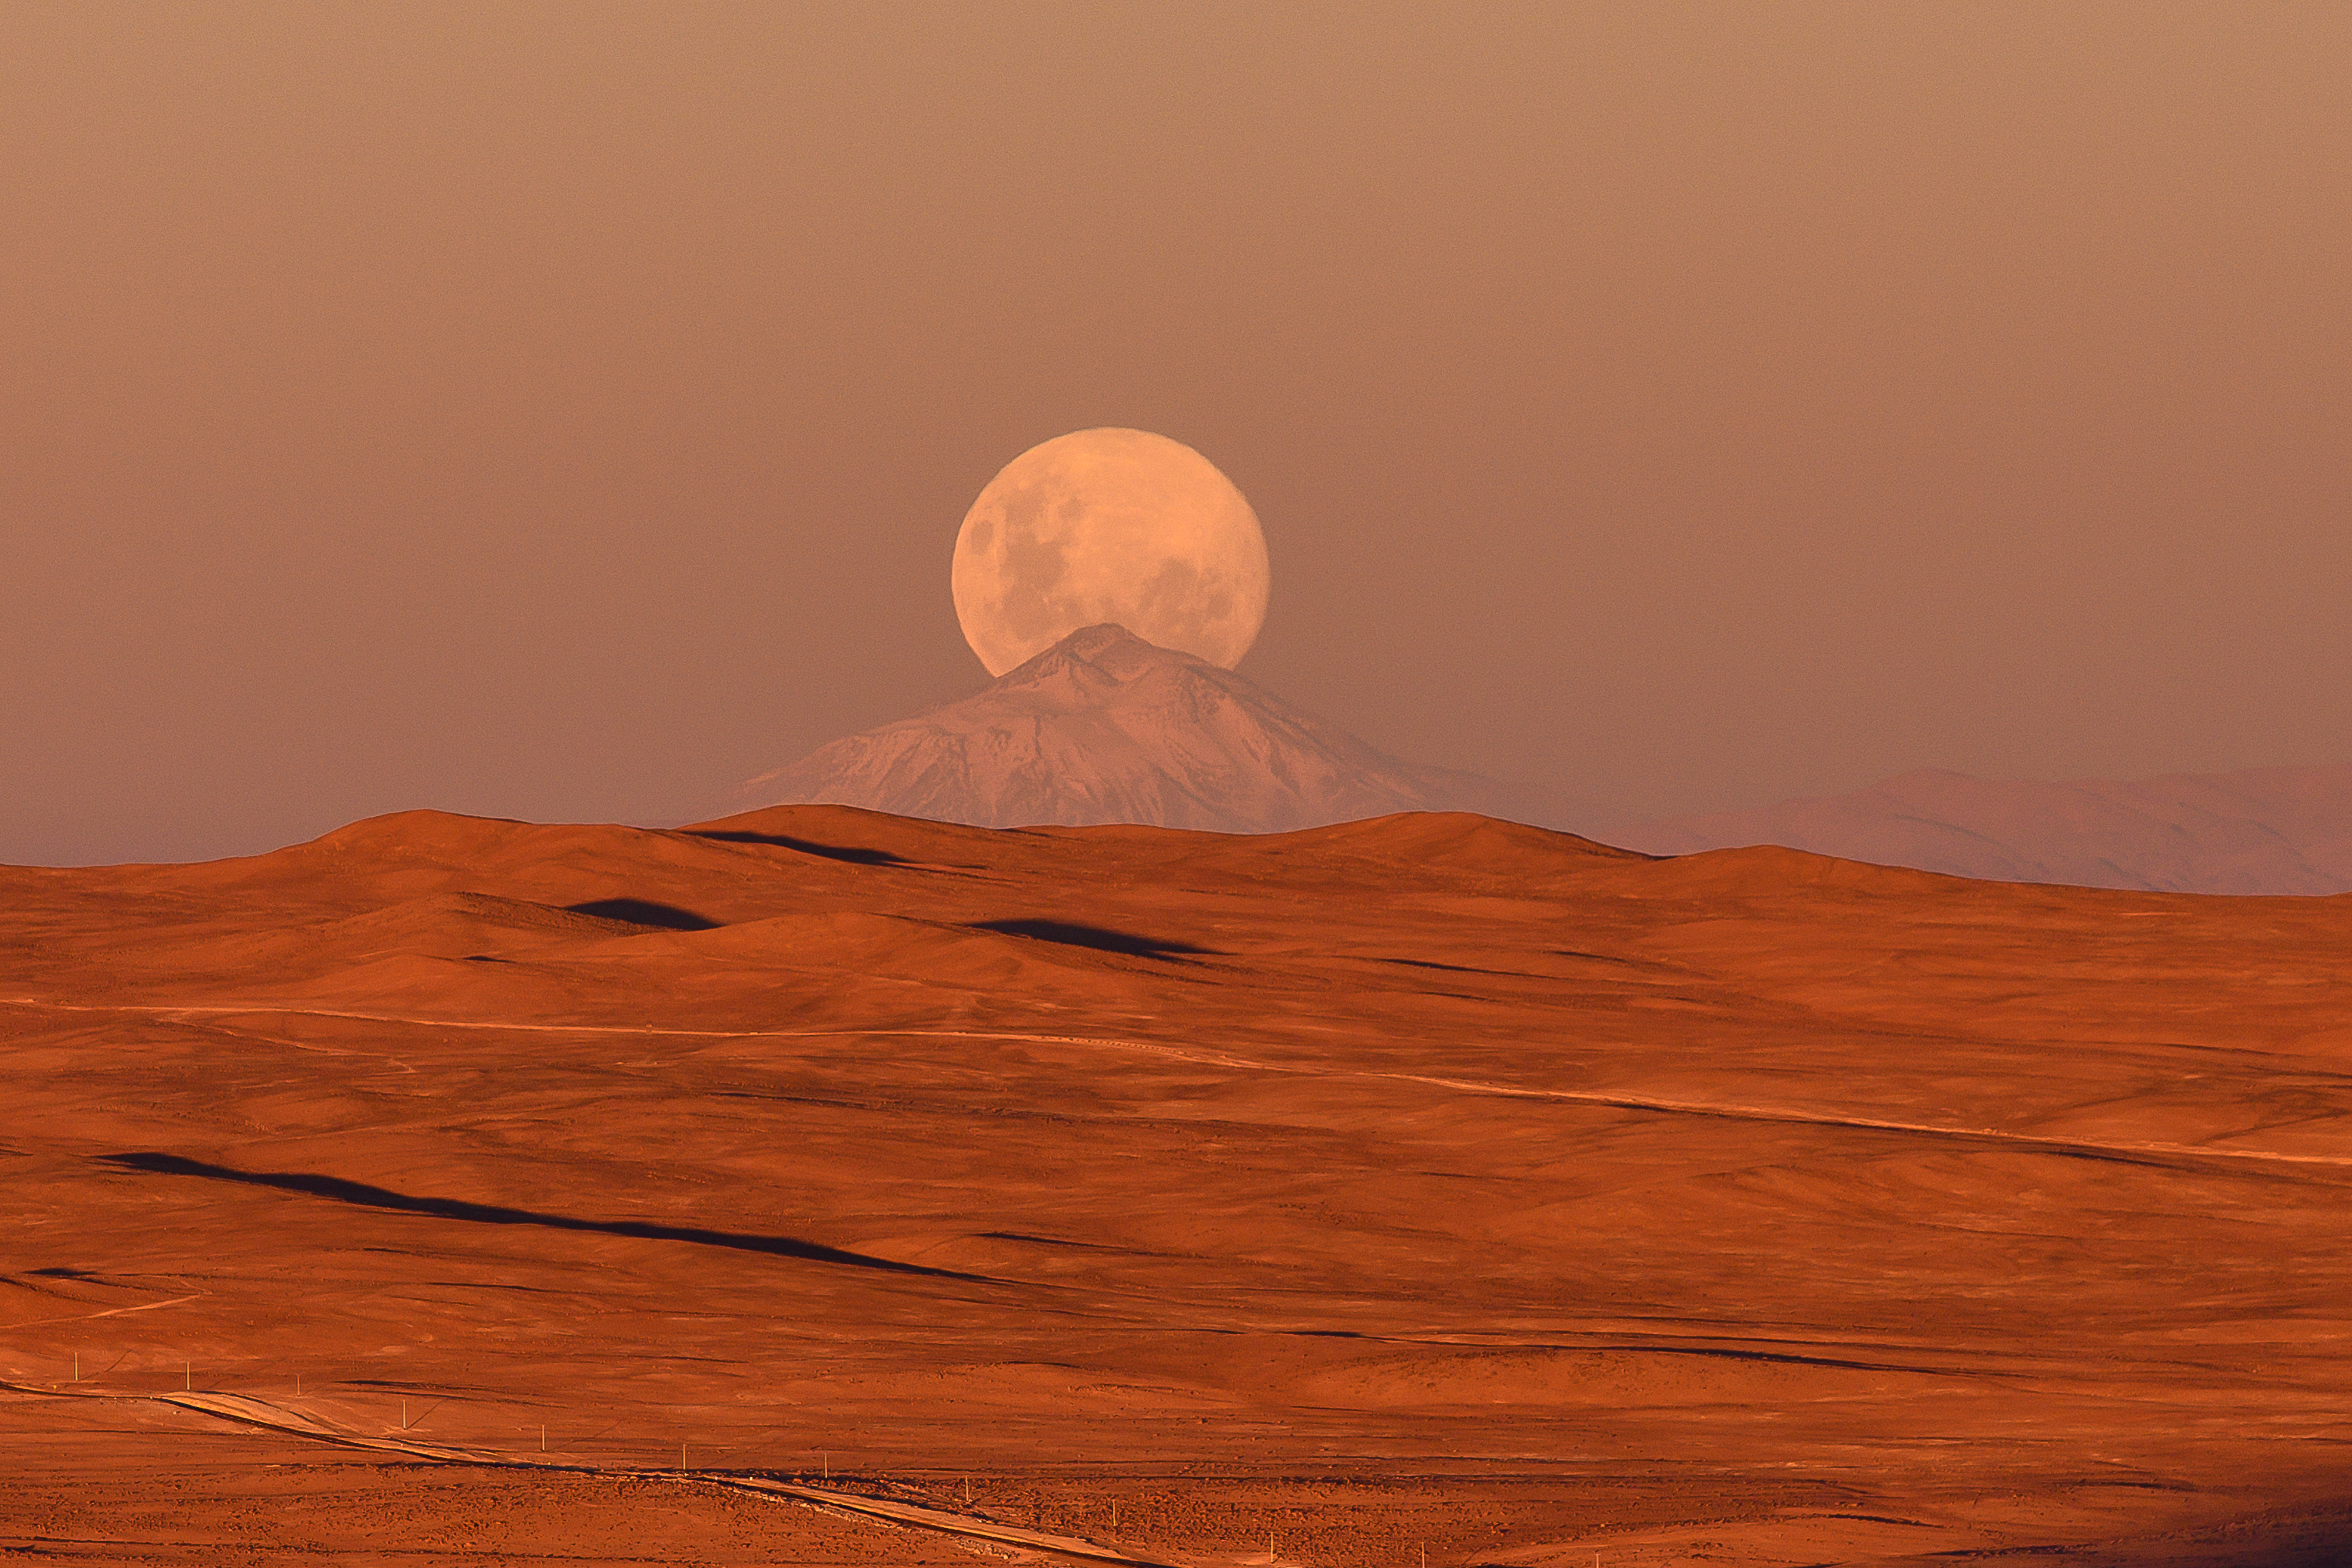

The Moon Behind the Mountain

A full moon rises behind the dormant Lullaillaco volcano, which is located in the Chilean Atacama desert. This desert is also home to ESO's La Silla and Paranal observatories.

Credit: ESO/G.Hüdepohl (atacamaphoto.com)